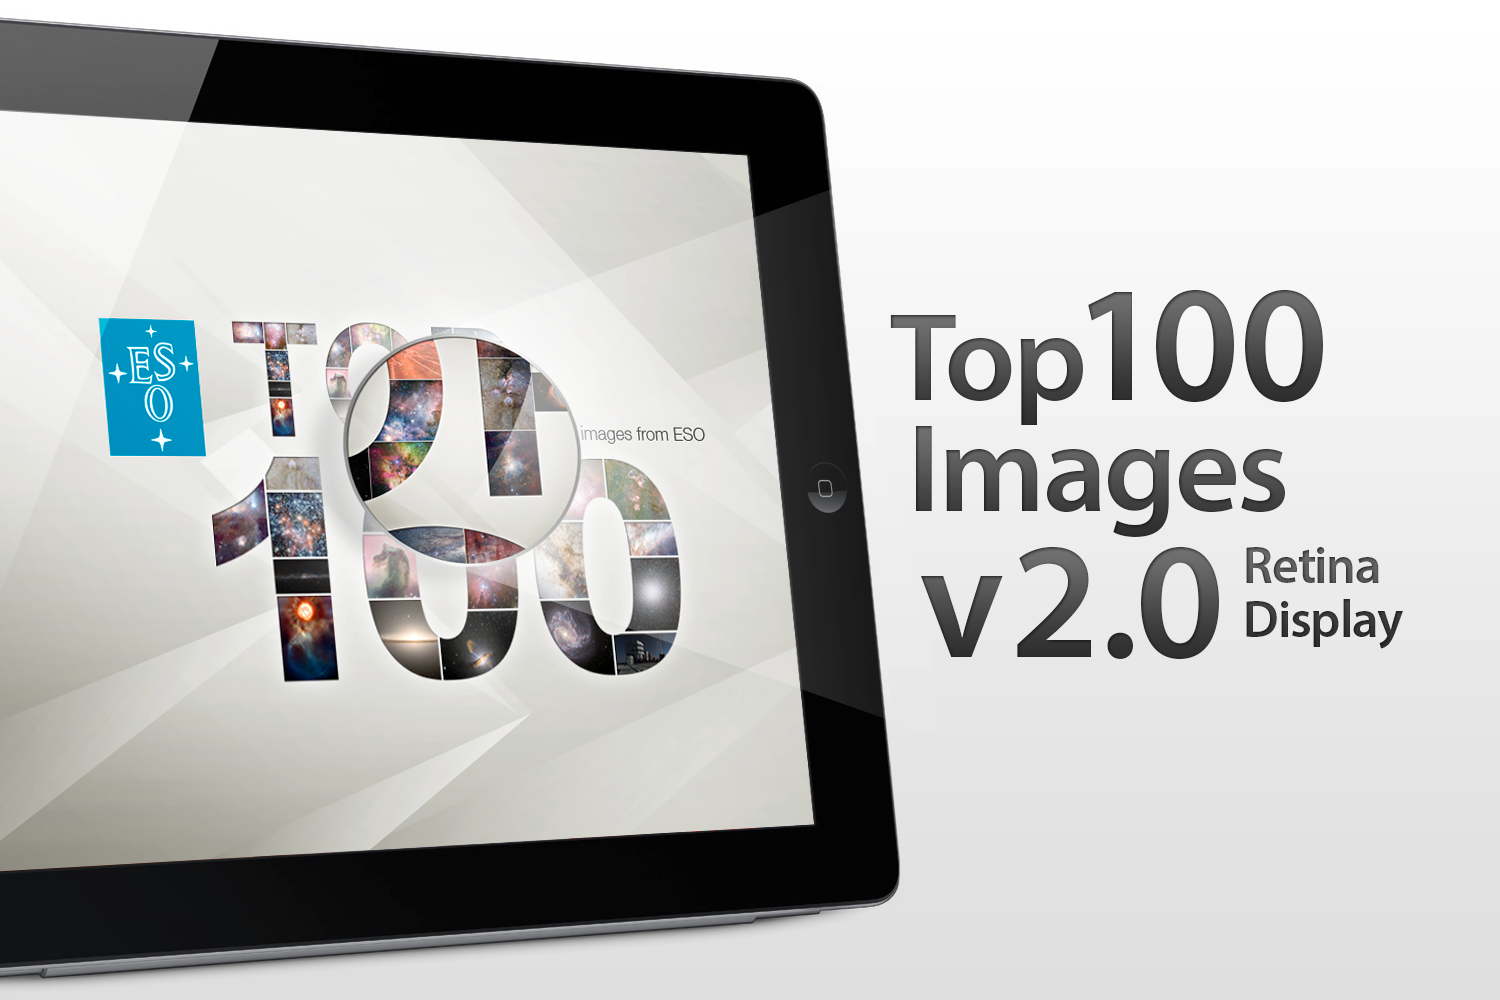

ESO Top 100 Images v2.0 app

The updated version of ESO's popular Top 100 Images App takes full advantage of the third generation iPad retina display and quad core graphics.

Credit: ESO